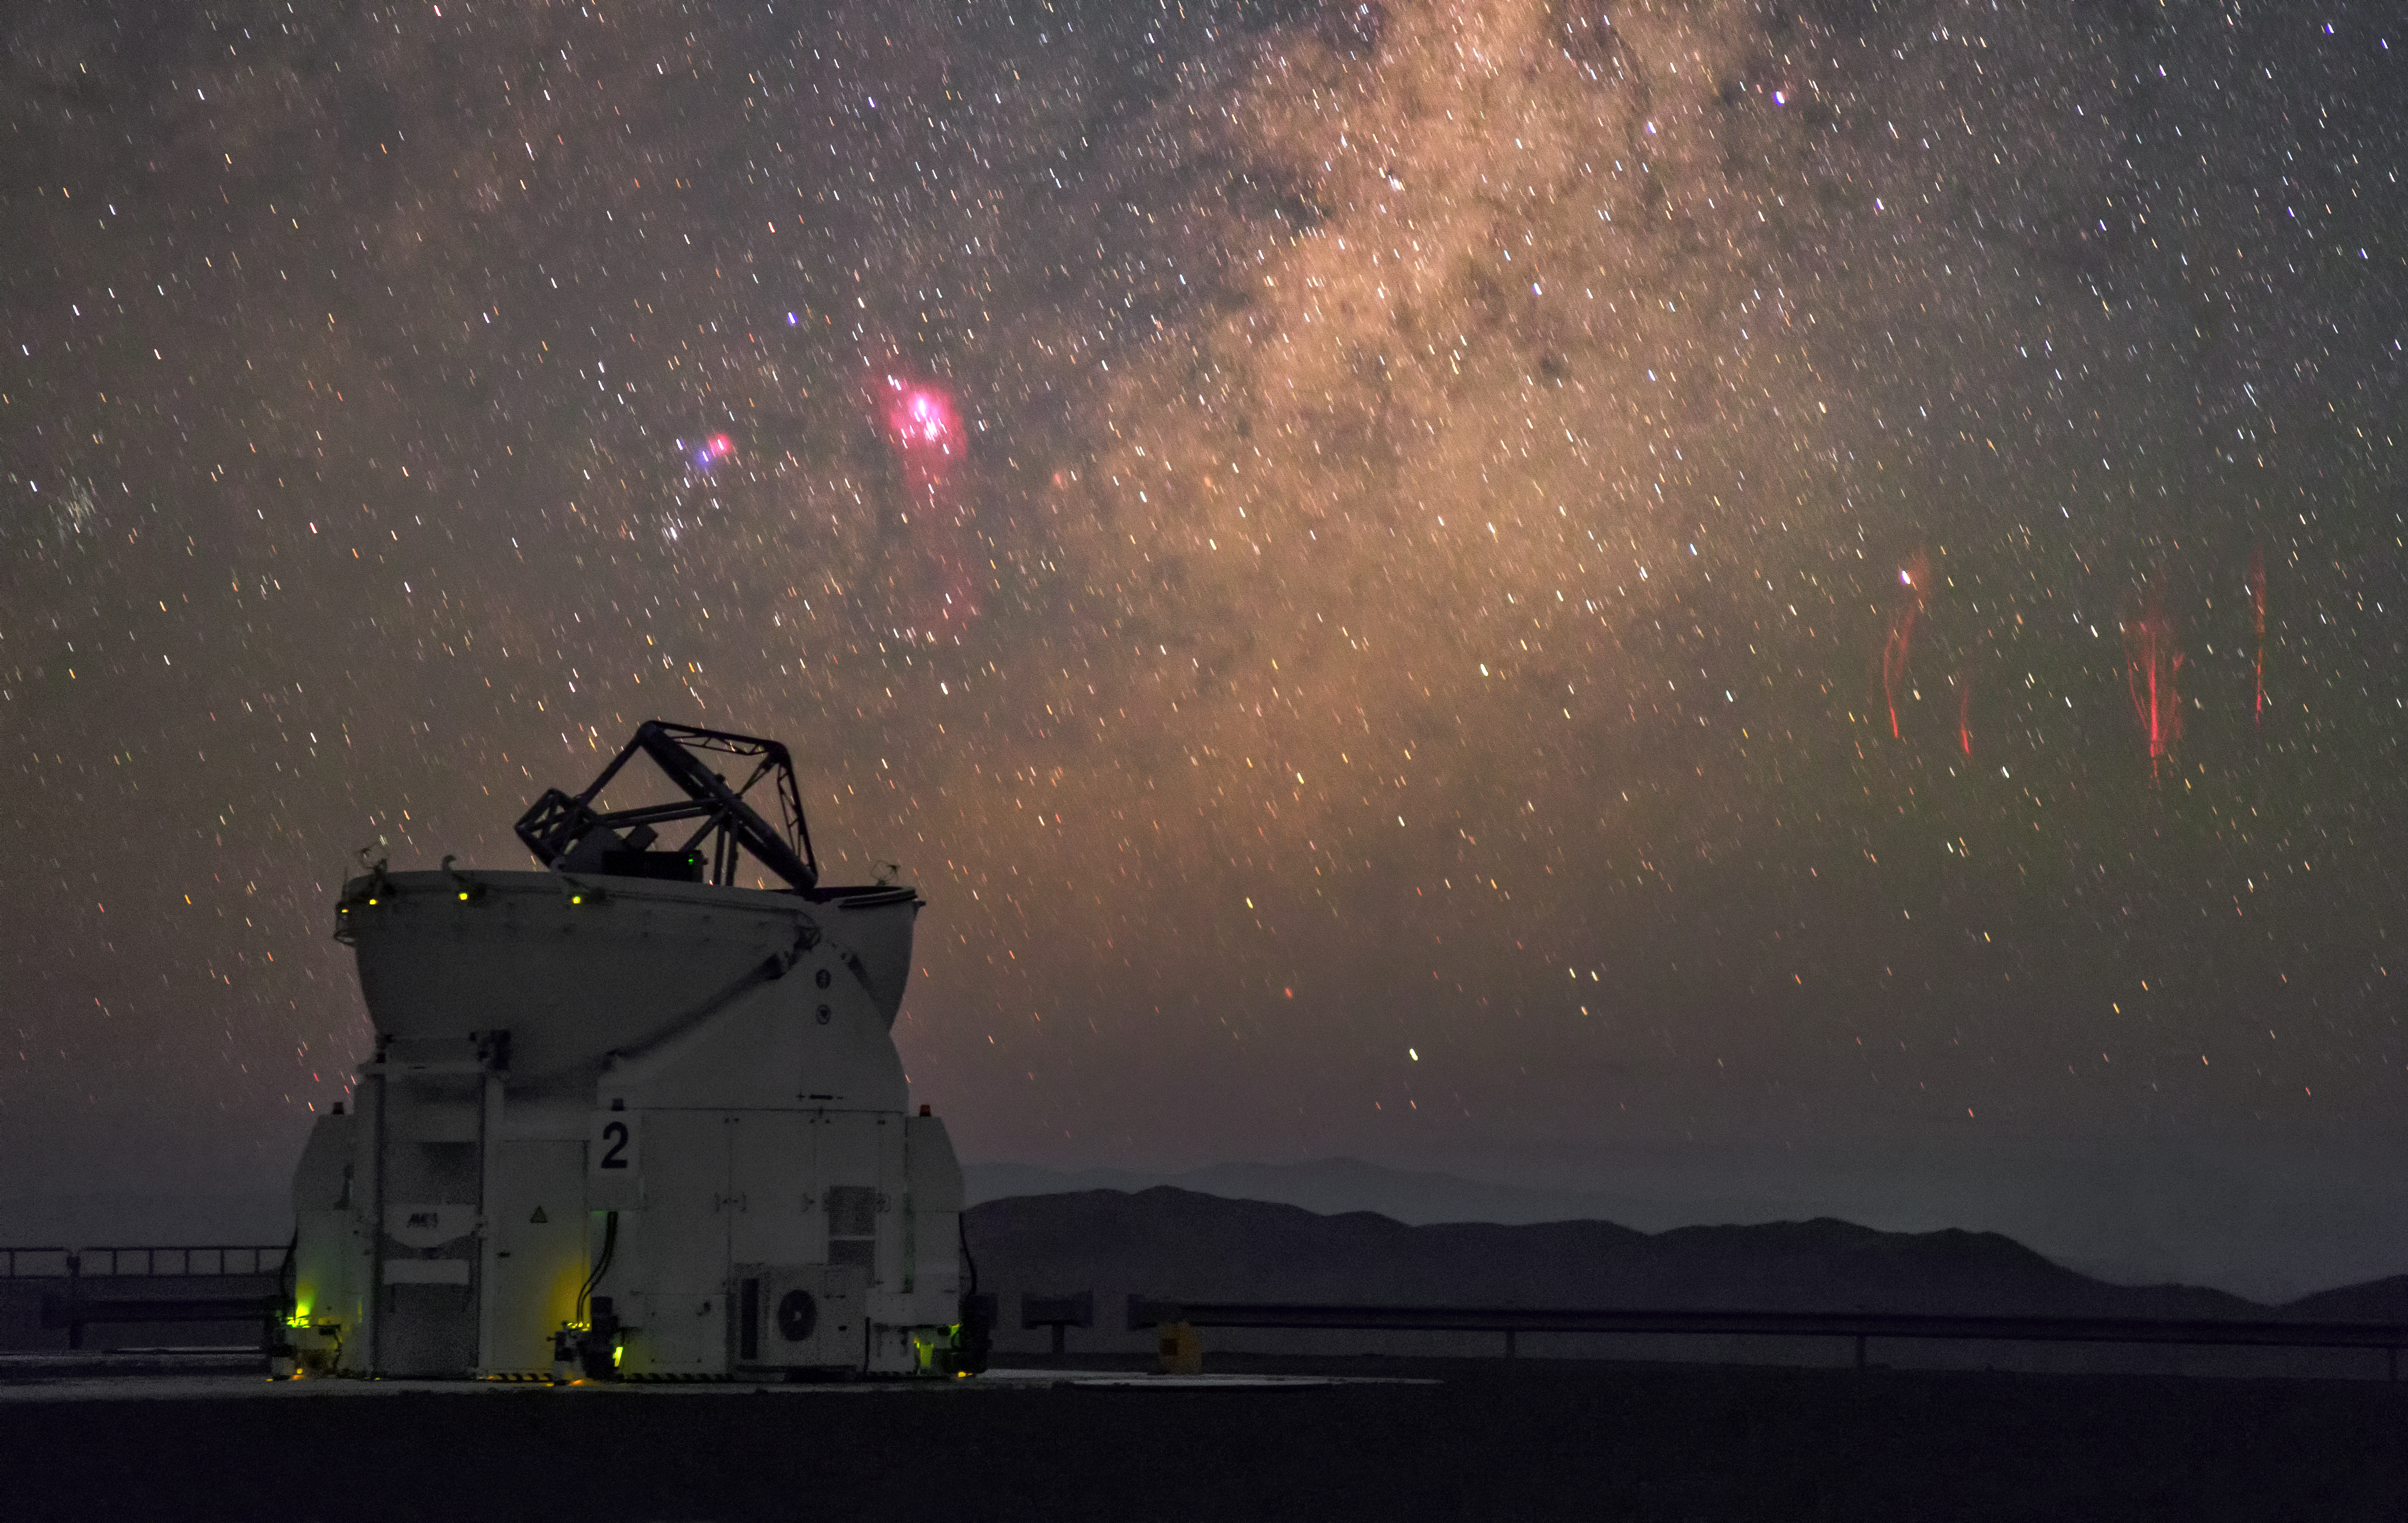

Sprites at Paranal Observatory

Amazing image of sprites at Paranal Observatory, captured from the VLT platform by ESO Photo Ambassador Petr Horálek.

Sprites are extremely rare atmosphere phemomena caused by irregularities in the ionosphere, high above storm clouds, at altitudes of about 80 kilometres. Typically seen as groups of red-orange flashes, they are triggered by positive cloud-to-ground lightning, which is rarer and more powerful than its negative counterpart, as the lightning discharge originates from the upper regions of the cloud, further from the ground. In a short burst, the sprite extends rapidly downwards, creating dangling red tendrils before disappearing.

The sprite pictured here was most likely over 500 kilometres away (compare with a satellite image showing the storm over Argentina), spanned a height of up to 80 kilometres and lasted only a fraction of a second.

Credit: P. Horálek/ESO